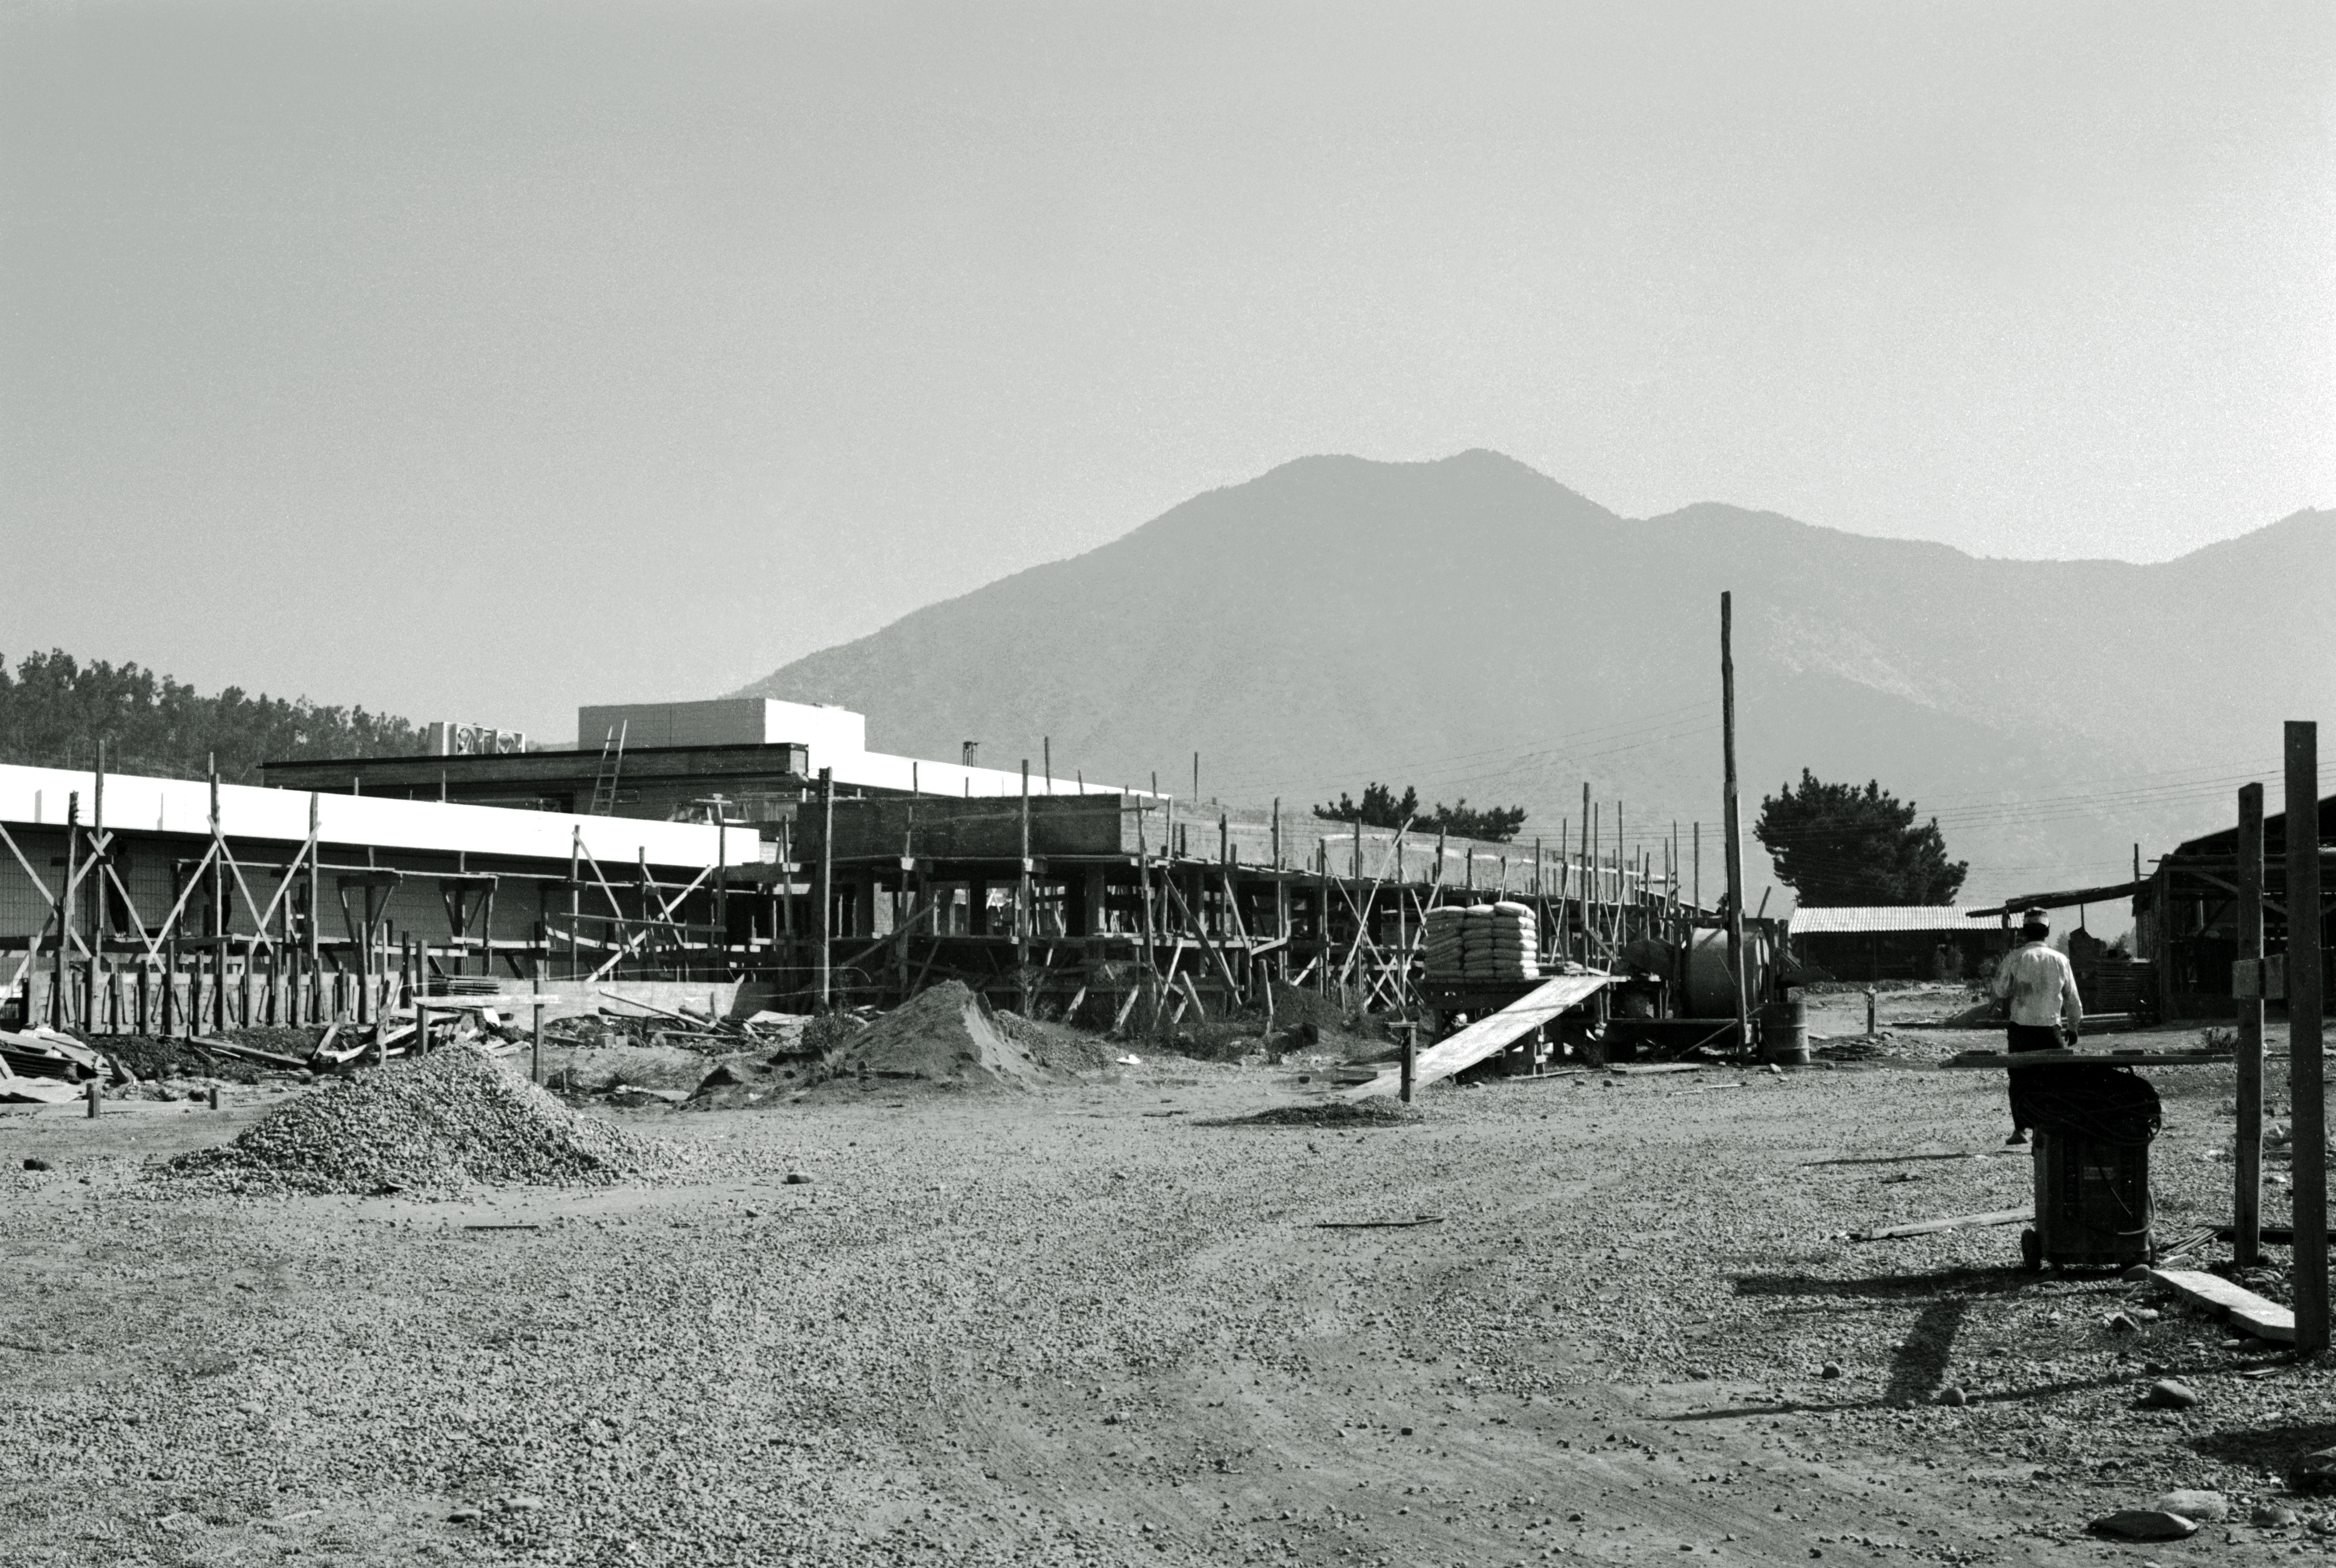

The Santiago office under construction

The ESO Santiago office under construction in 1968, in the Vitacura district. This is the entrance side as seen from the gate.

Credit: ESO/R.Villena